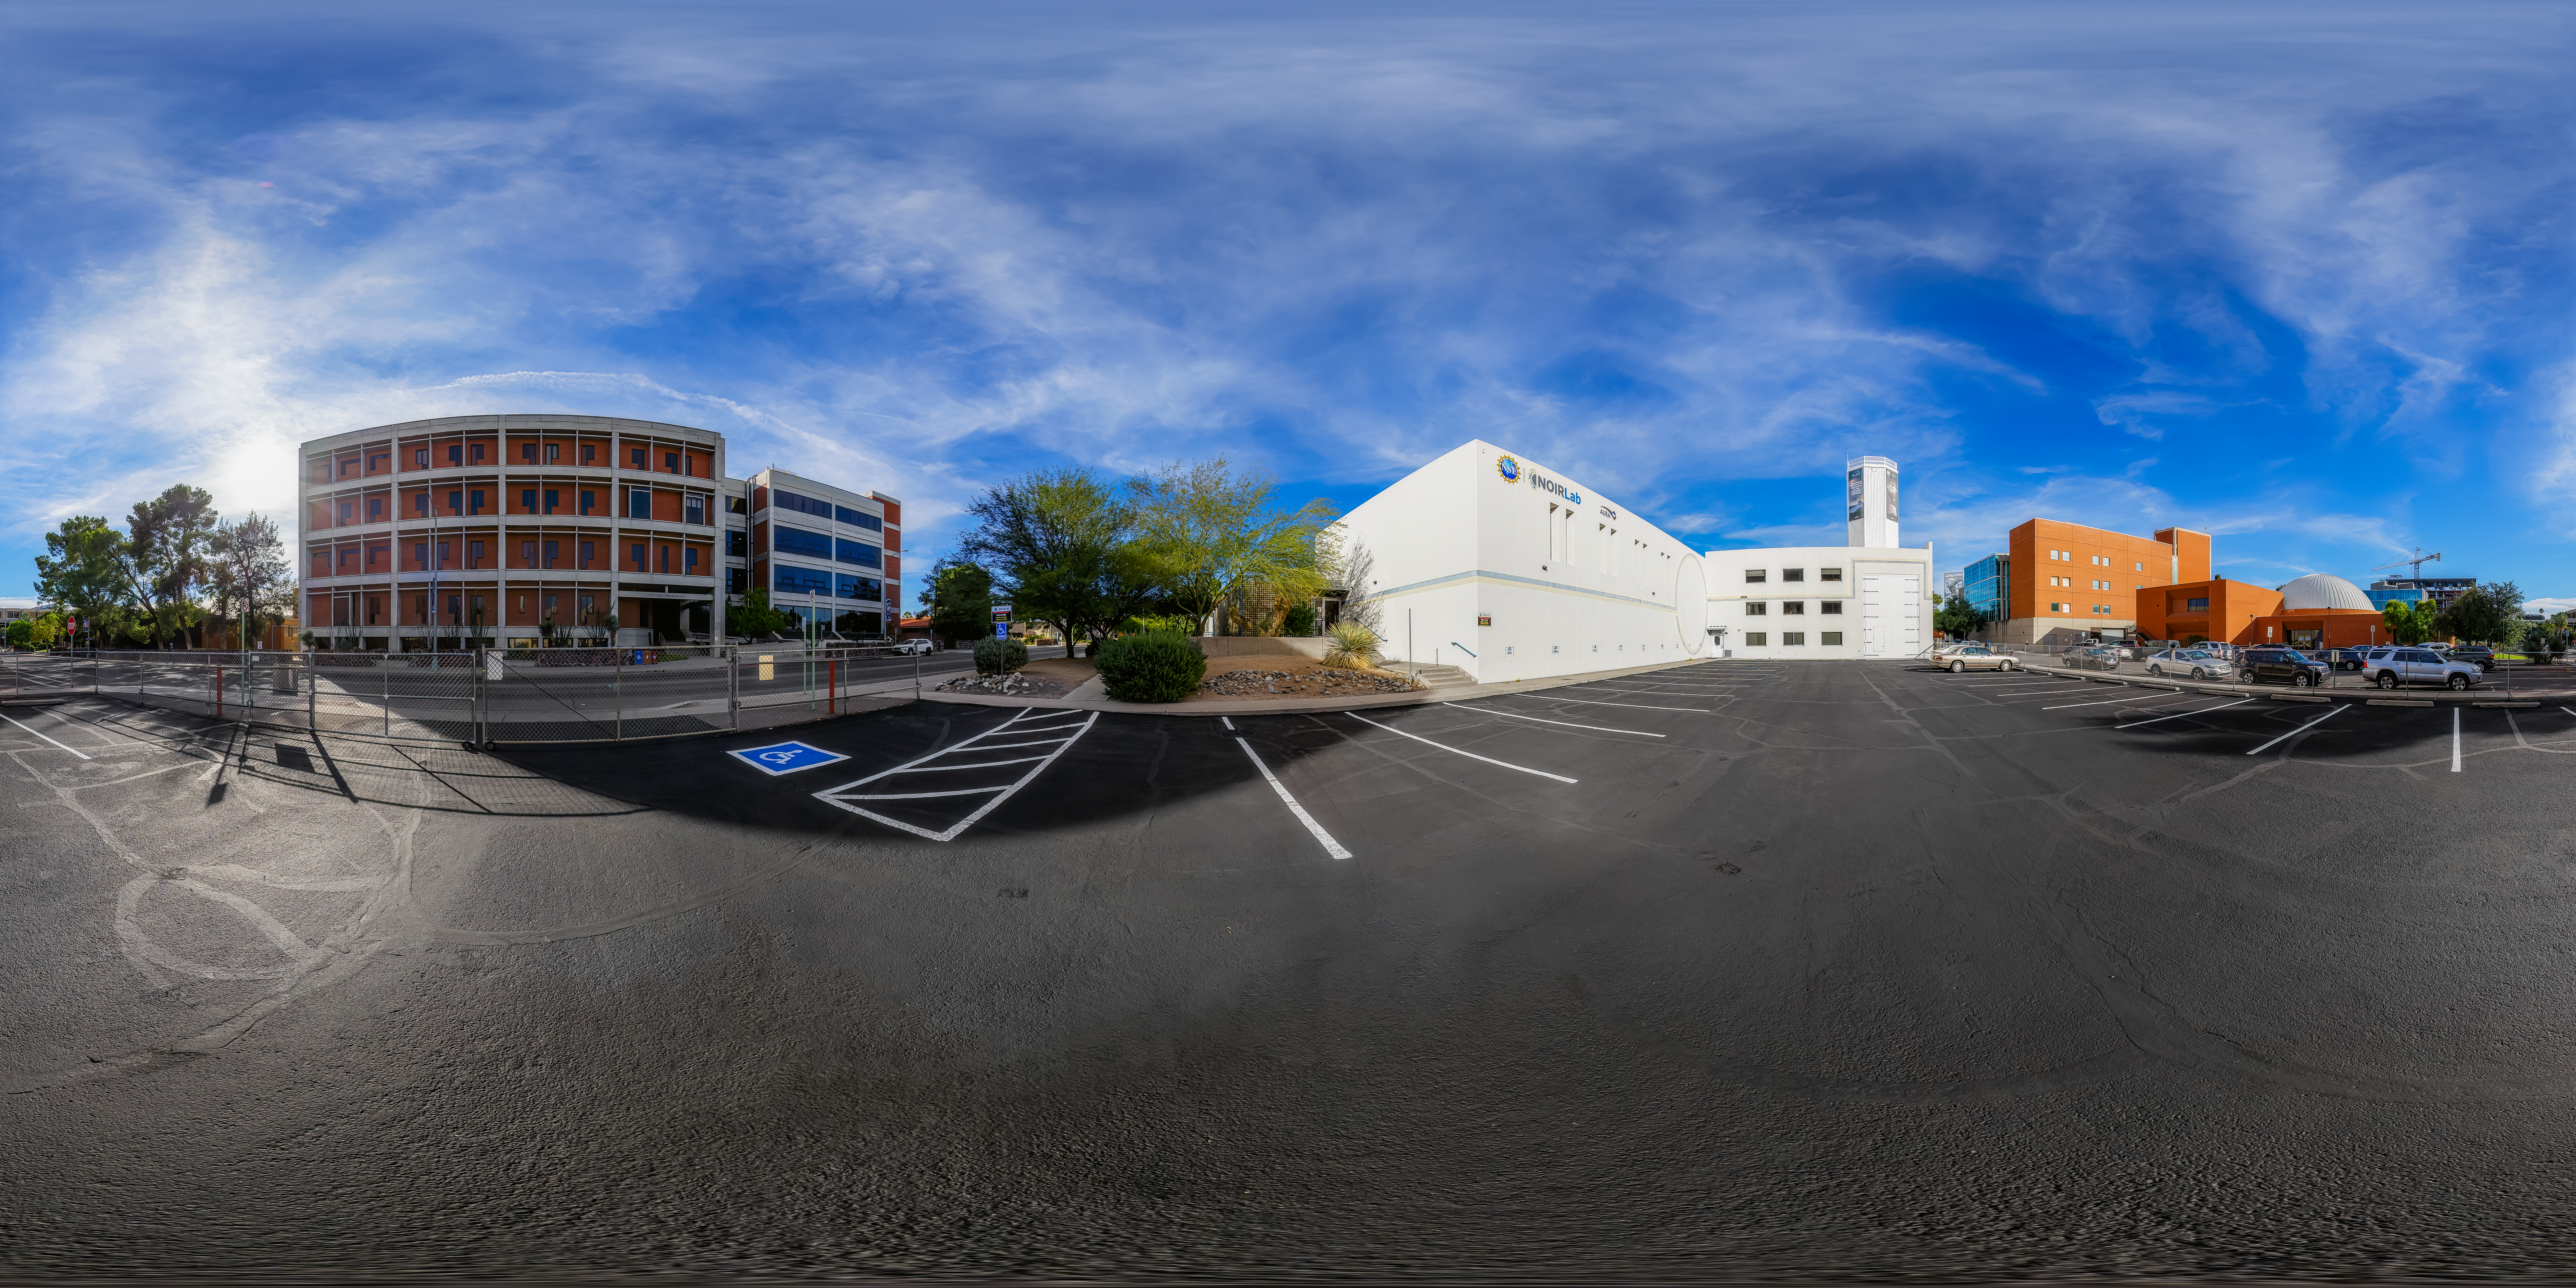

Tucson Headquarters Parking Lot 360 Panorama

A 360 panorama view of the South parking lot at NOIRLab Headquarters in Tucson, Arizona.

Credit: NOIRLab/NSF/AURA/P. Horálek